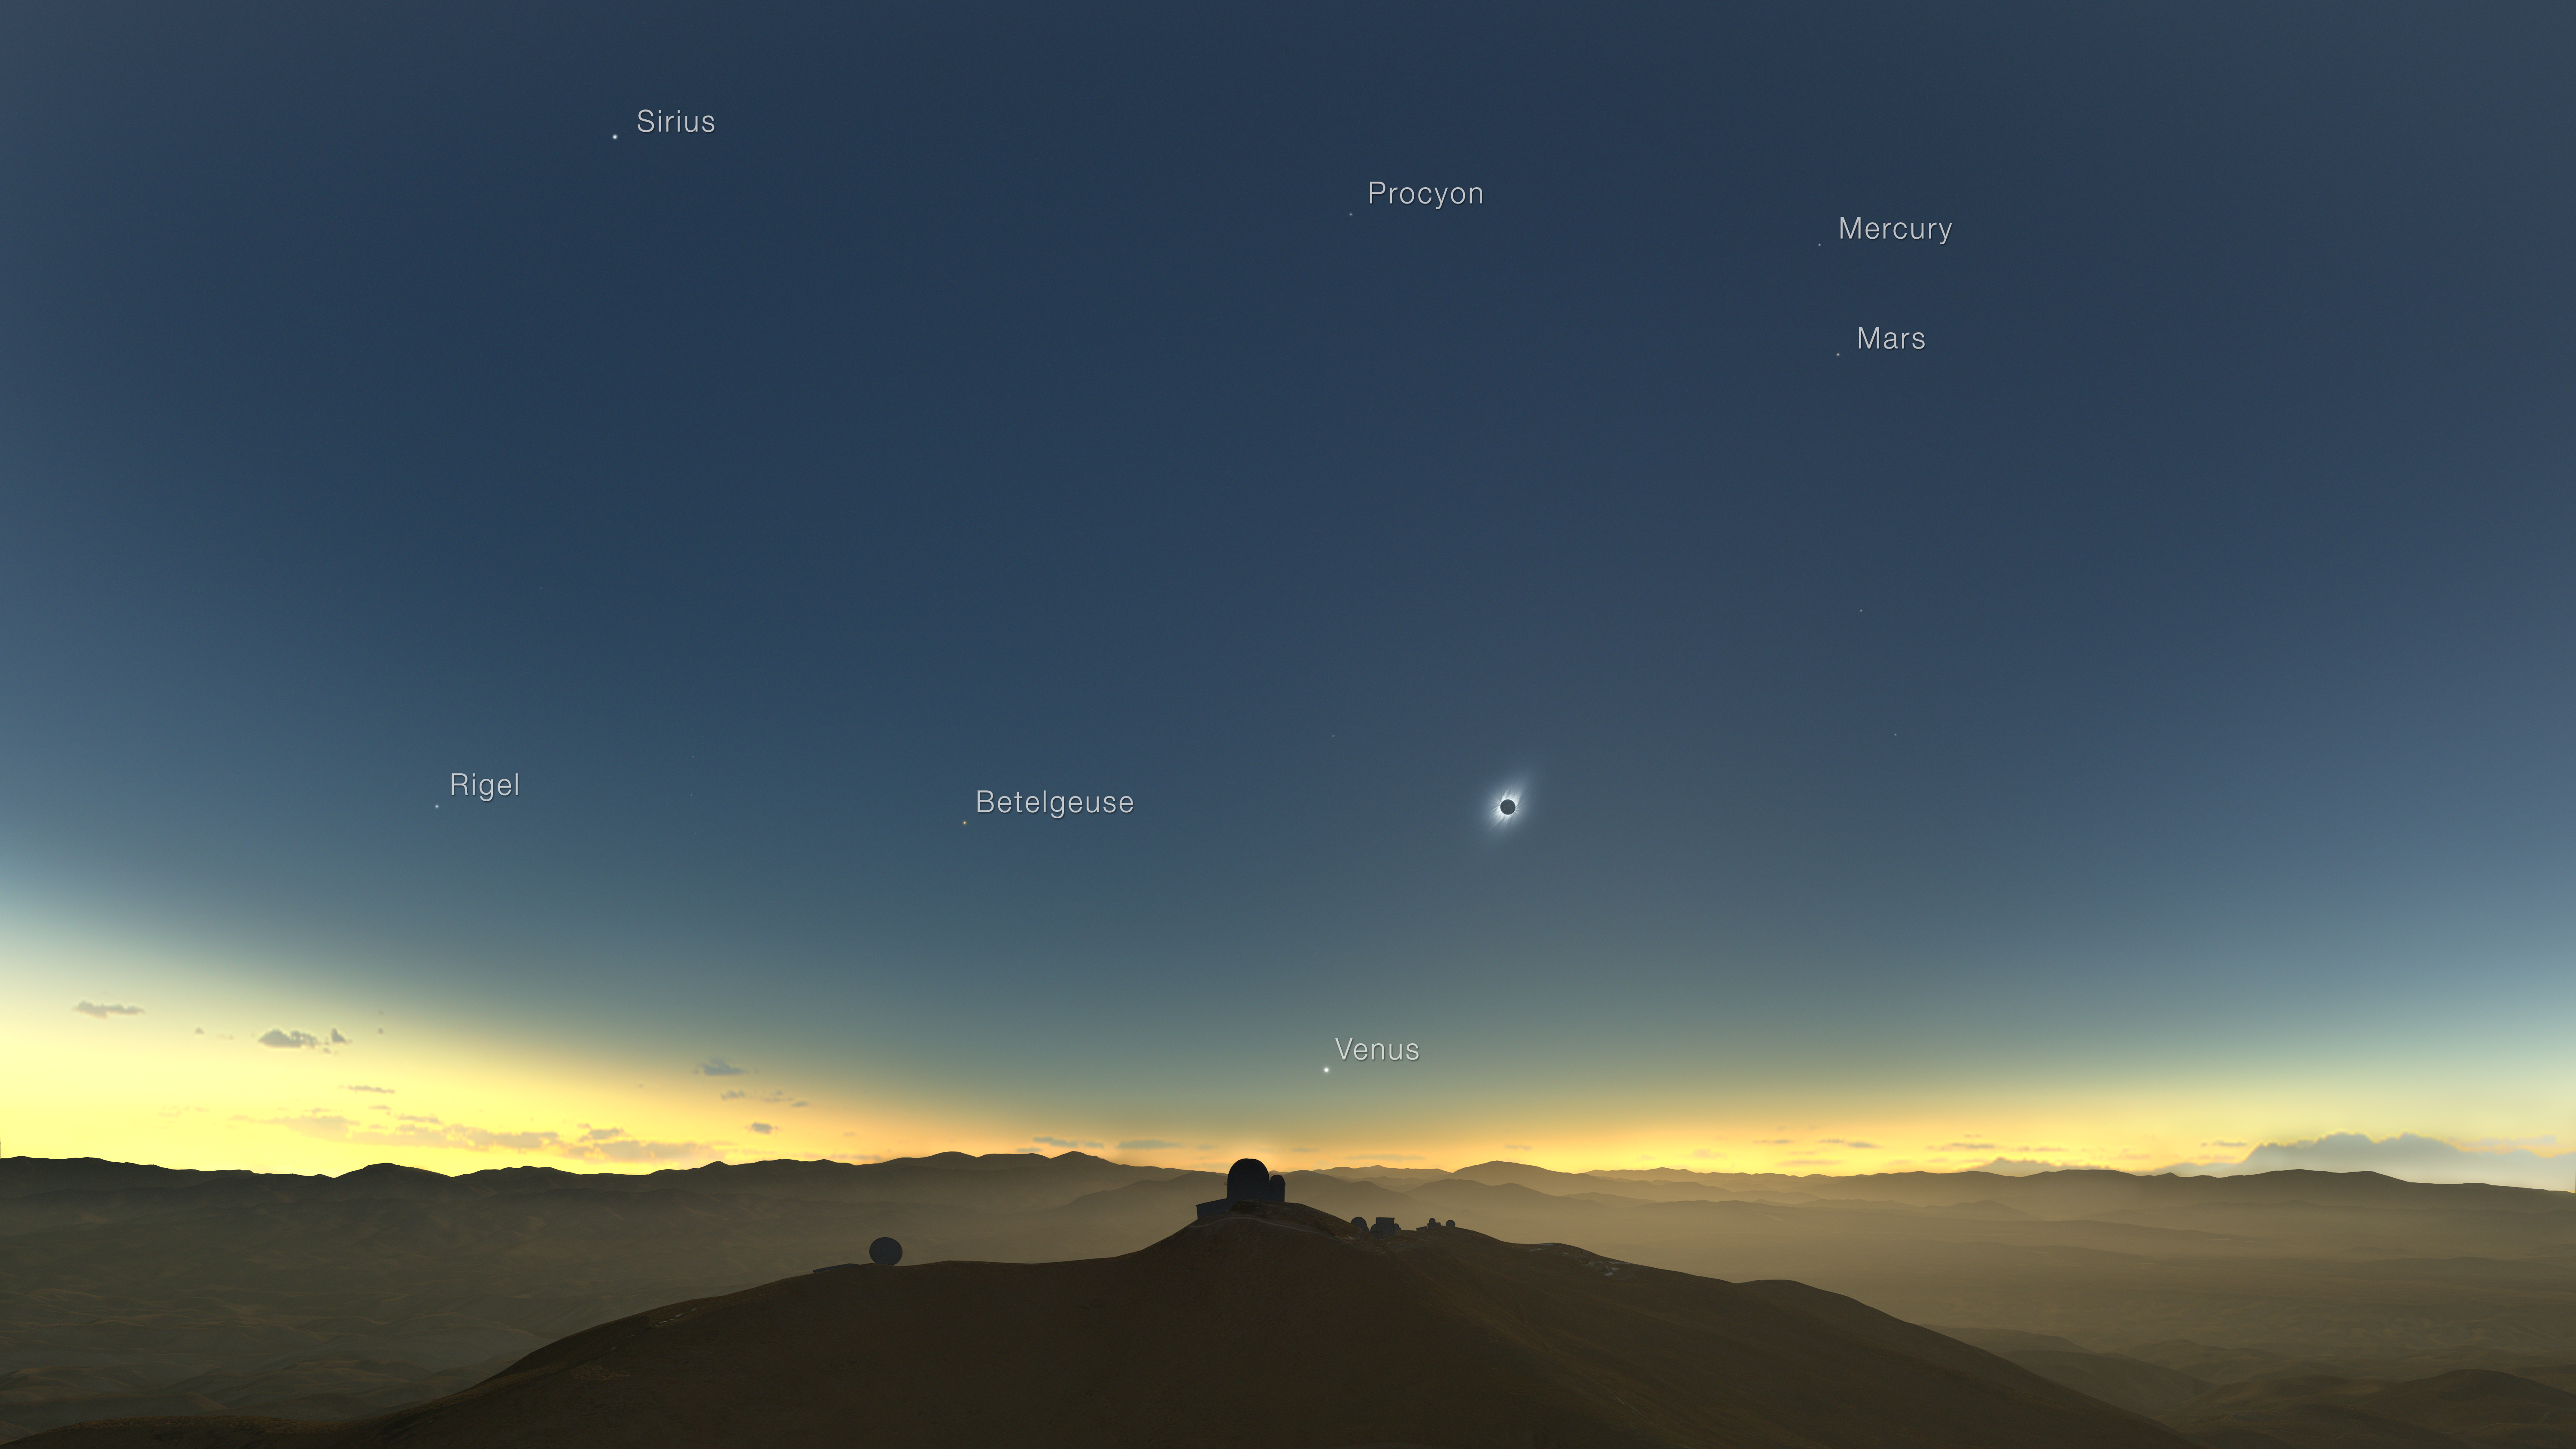

Clear-weather simulation of the 2019 eclipse viewed from La Silla (annotated, English)

This clear-weather simulation shows how the total solar eclipse of 2 July 2019 could appear from ESO’s La Silla Observatory in Chile if there are no clouds. The Sun will be quite low in the western sky and, if the skies are clear, several planets and bright stars should be also visible.

Credit: M. Druckmüller, P. Aniol, K. Delcourte, P. Horálek, L. Calçada/ESO